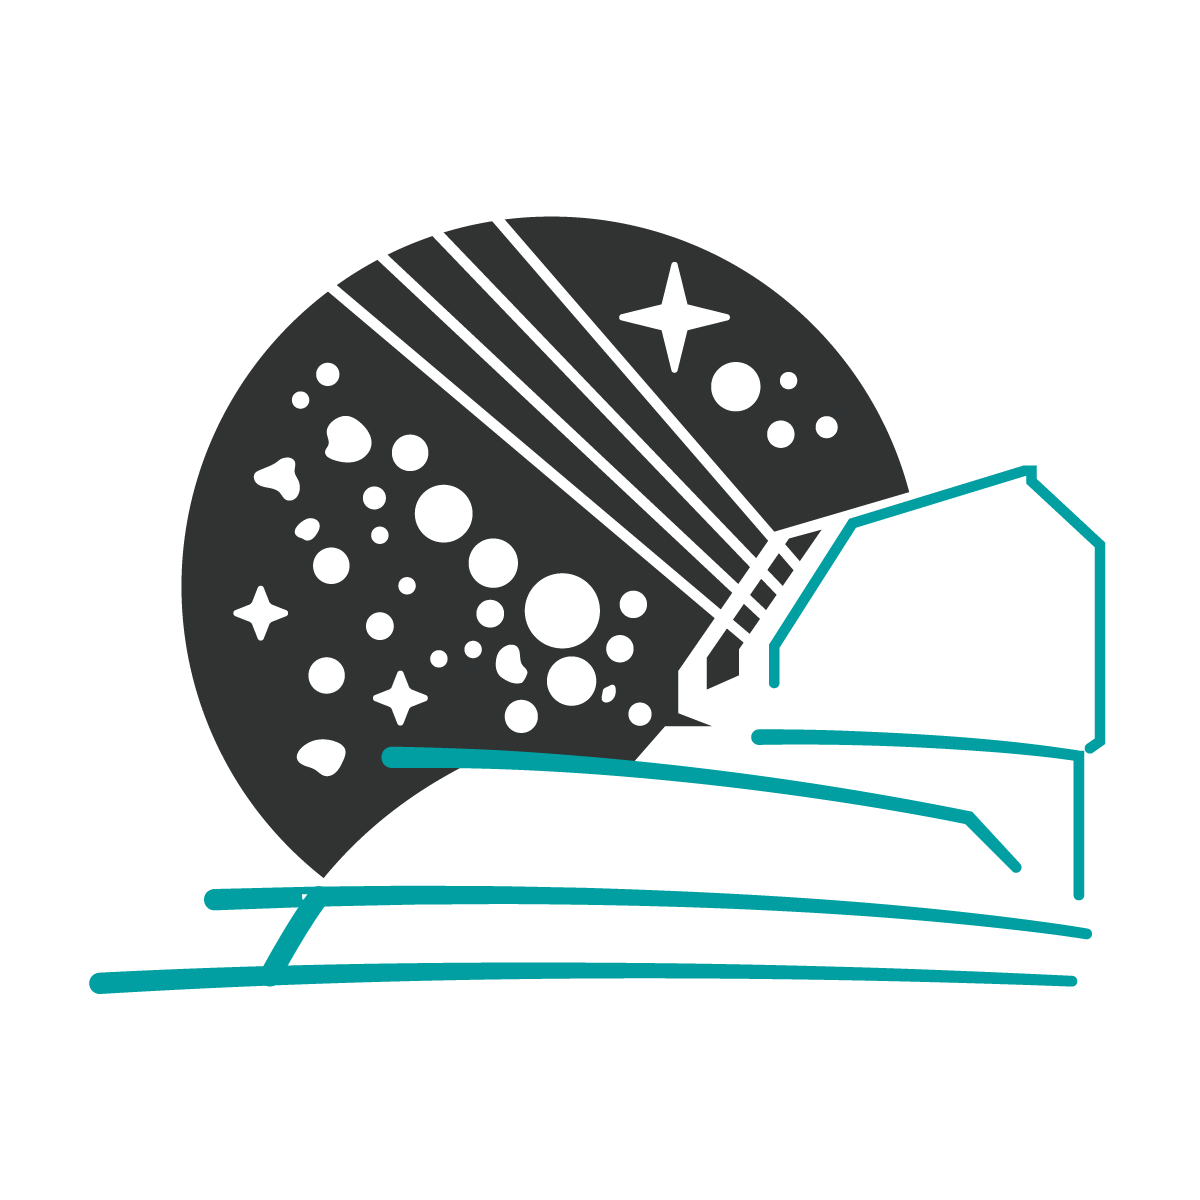

Rubin Observatory Illustration

An illustration of Rubin Observatory.

Credit: RubinObs/NOIRLab/SLAC/NSF/DOE/AURA